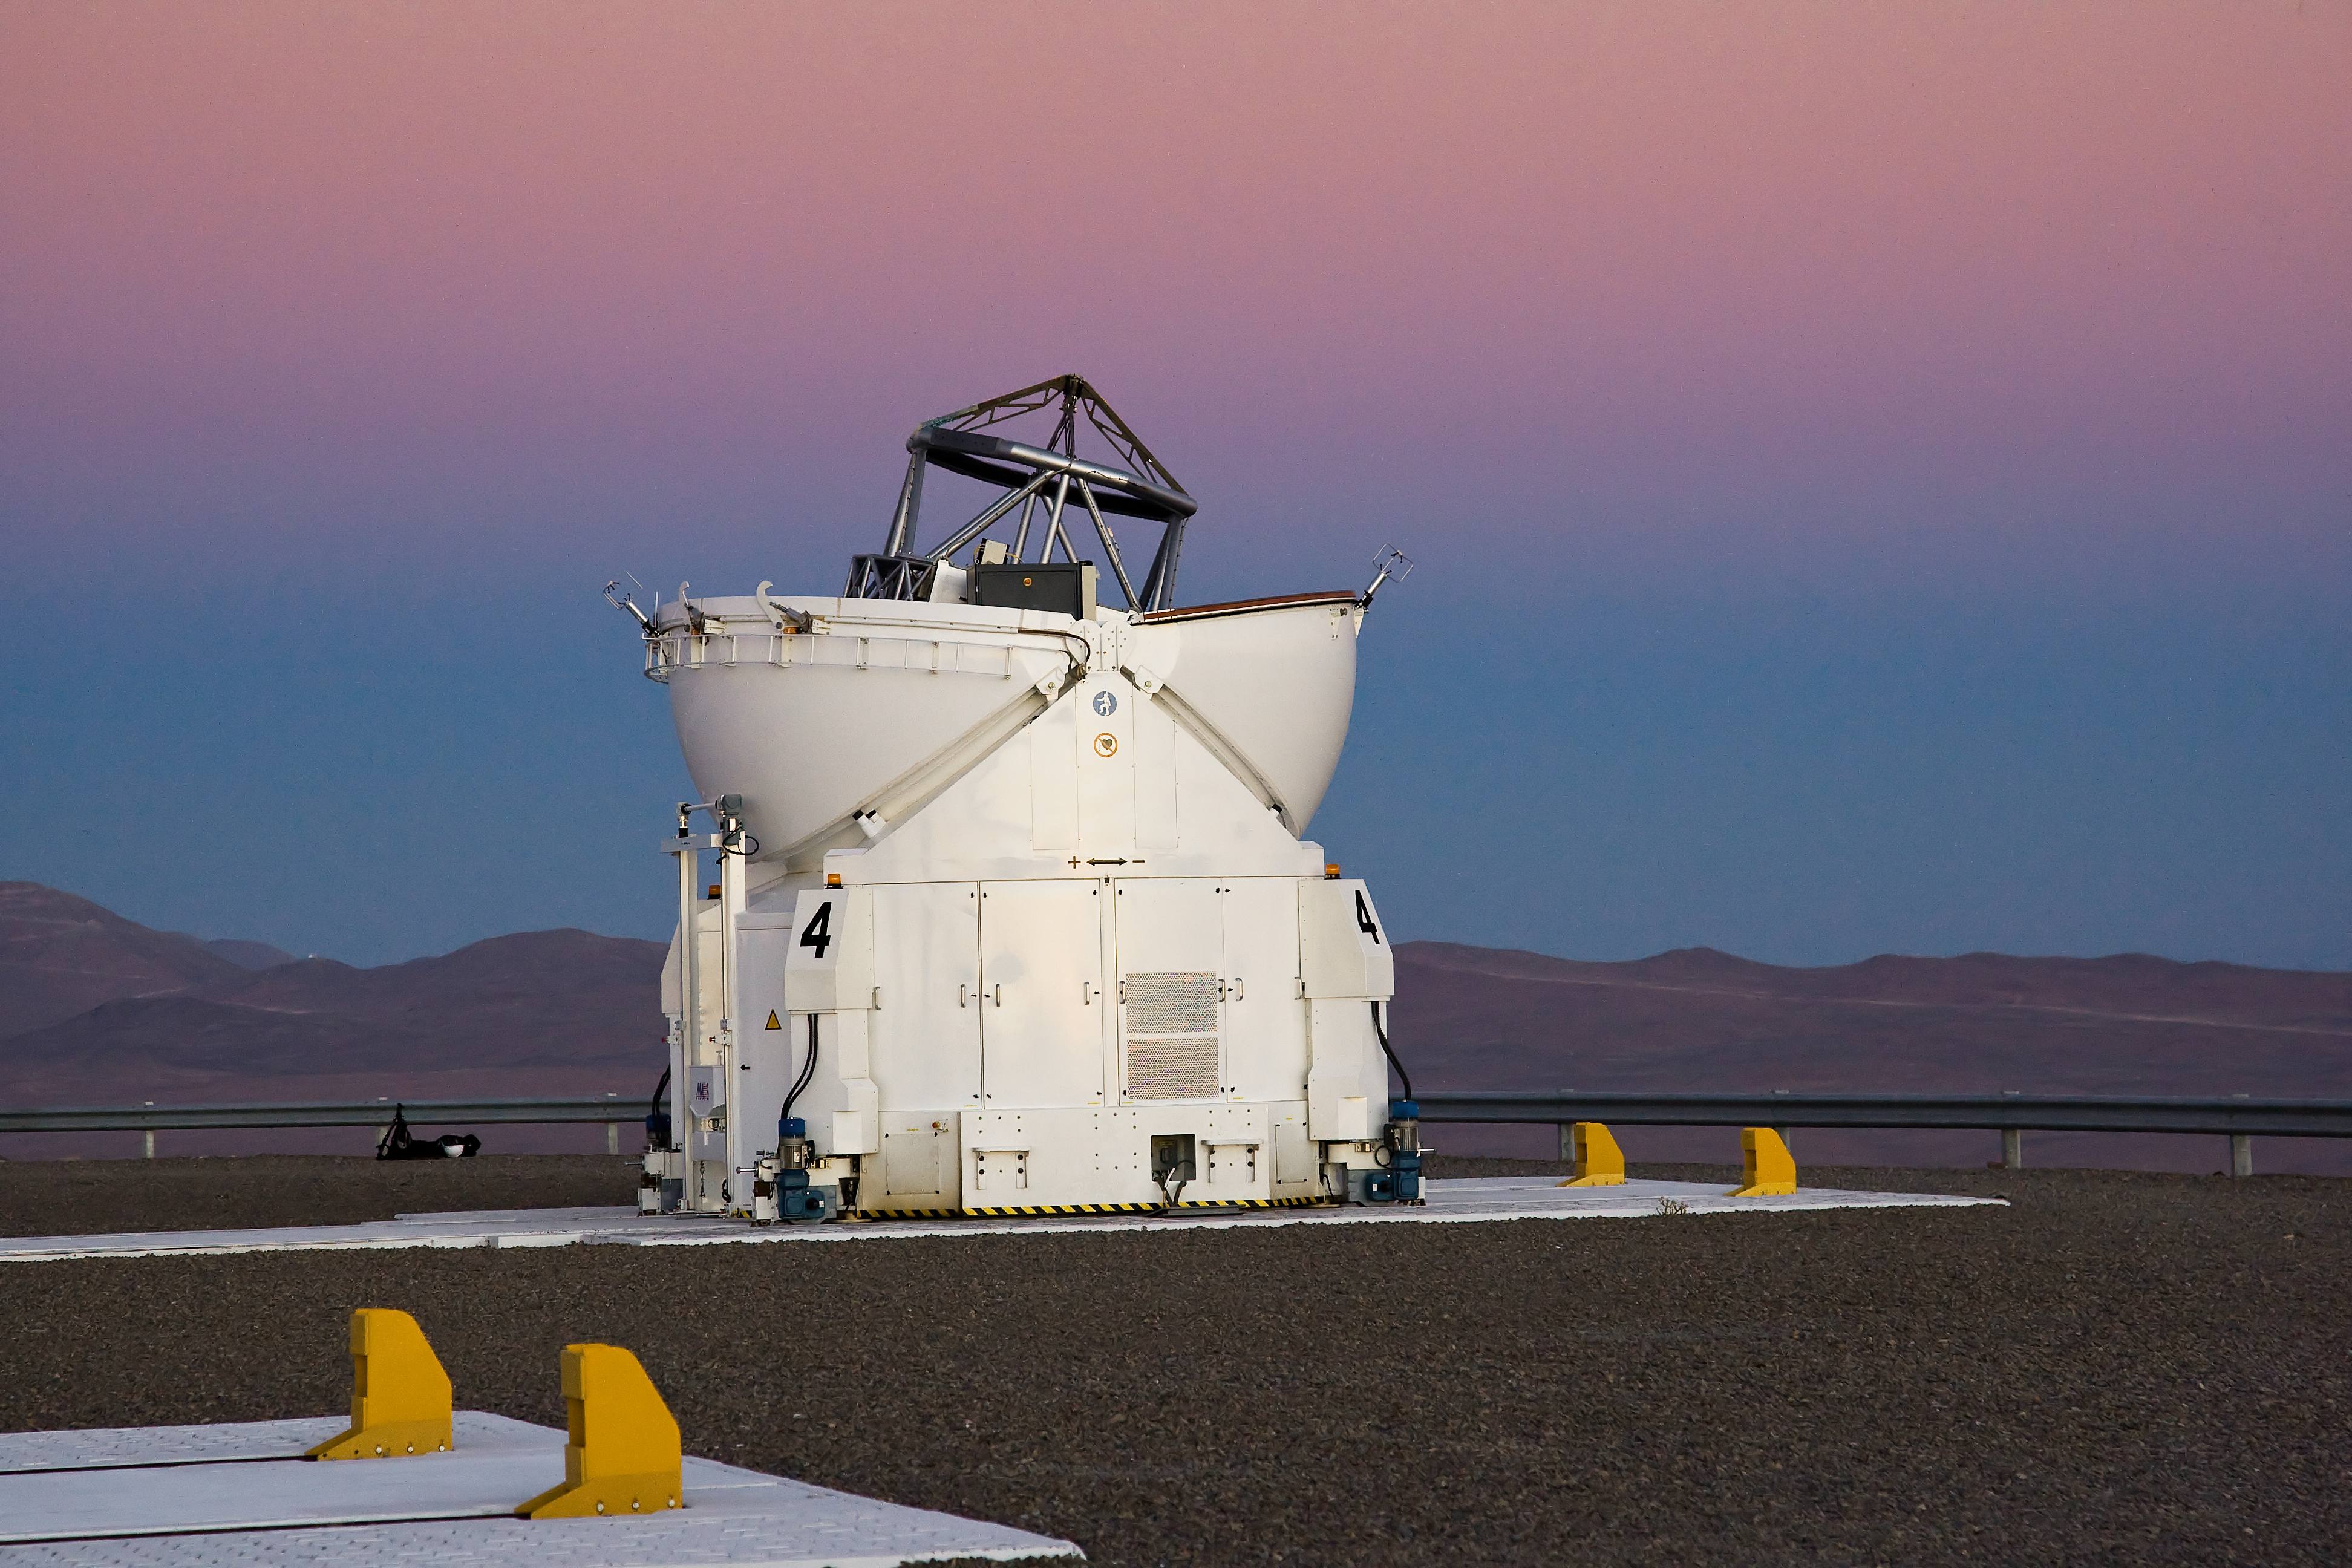

VLT Auxiliary Telescope at Paranal

An auxiliary telescope for the Very Large Telescope (VLT) at ESO's Cerro Paranal observing site. Located in the Atacama Desert of Chile, the site is over 2600 metres above sea level, providing incredibly dry, dark viewing conditions. The VLT is the world’s most advanced optical instrument, consisting of four Unit Telescopes with main mirrors 8.2-m in diameter and four movable 1.8-m diameter Auxiliary Telescopes. The telescopes can work together, in groups of two or three, to form a giant interferometer, allowing astronomers to see details up to 25 times finer than with the individual telescopes.

Credit: Iztok Boncina/ESO